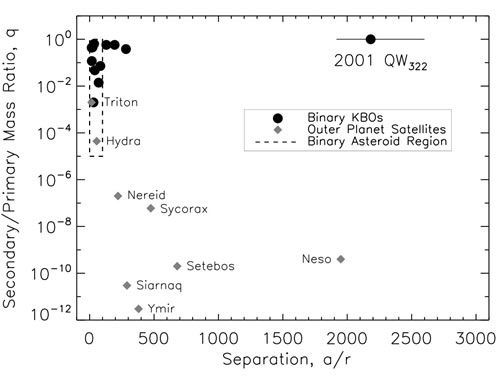

Secondary-to-primary mass ratio versus average separation

Secondary-to-primary mass ratio versus average separation (in units of the primary’s radius). The dashed box represents the known binary asteroids, the largest separation barely exceeds a secondary-to-primary mass ratio of 100. With equal mass and a separation that is more than 2,000 times the radius of each of its components, 2001 QW322 (top right corner) is unique.

Credit: International Gemini Observatory/NOIRLab/NSF/AURA